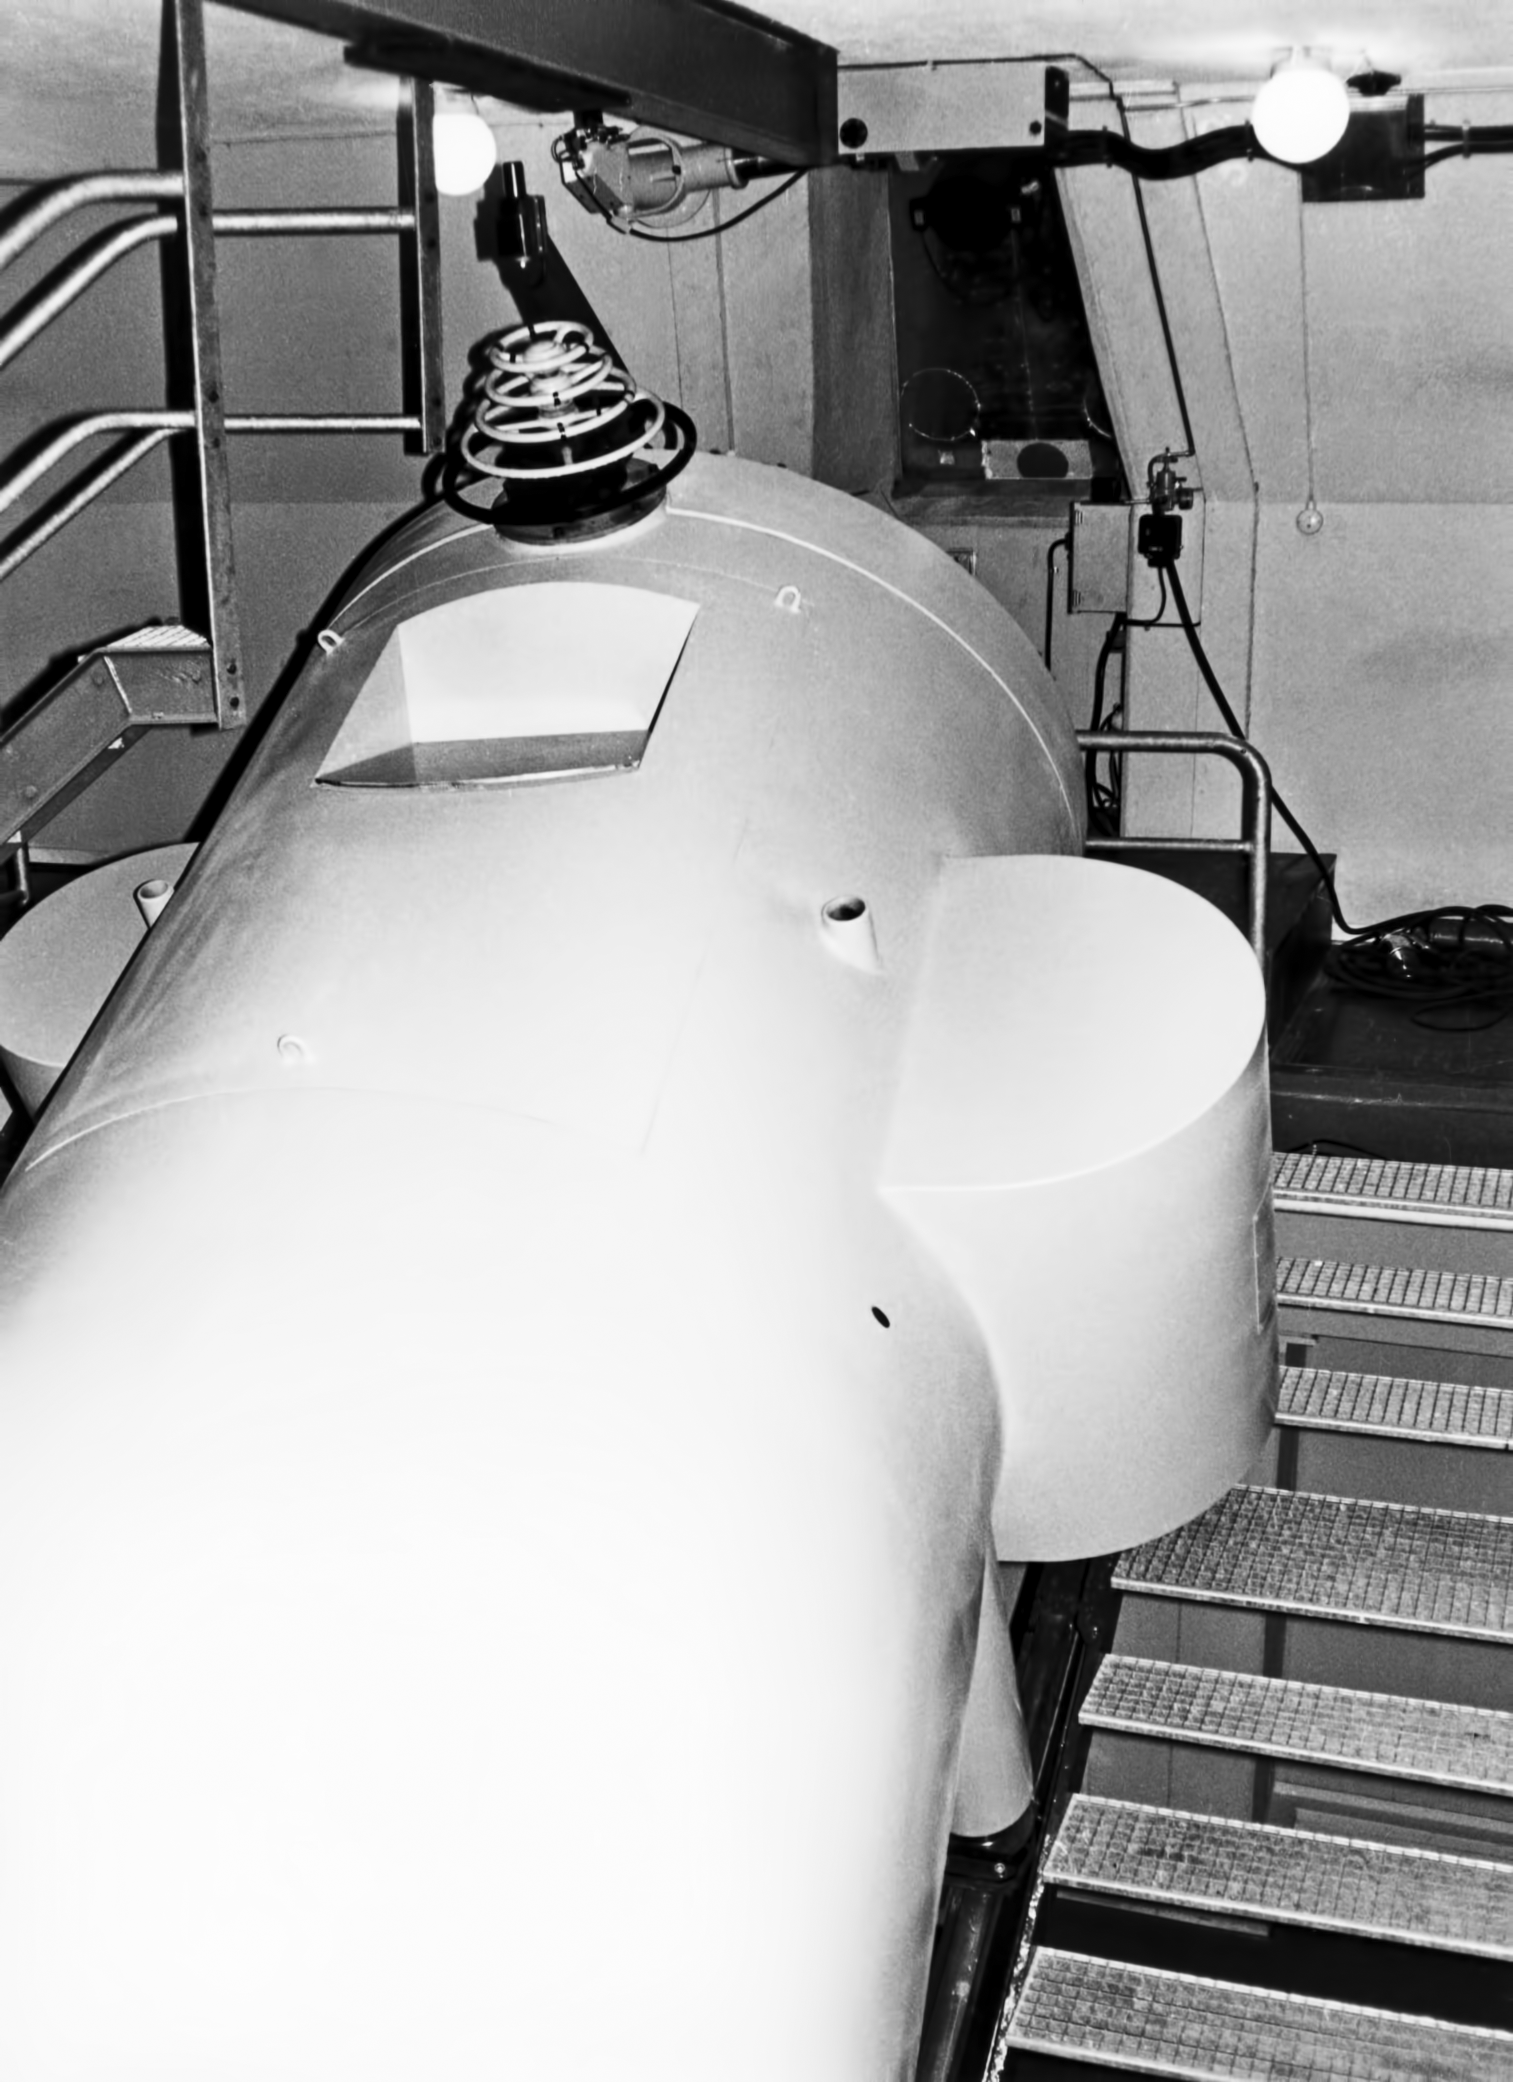

Coudé spectrograph

Coudé spectrograph on the ESO 1.52-metre telescope located in La Silla Observatory, Chile.

Credit: ESO